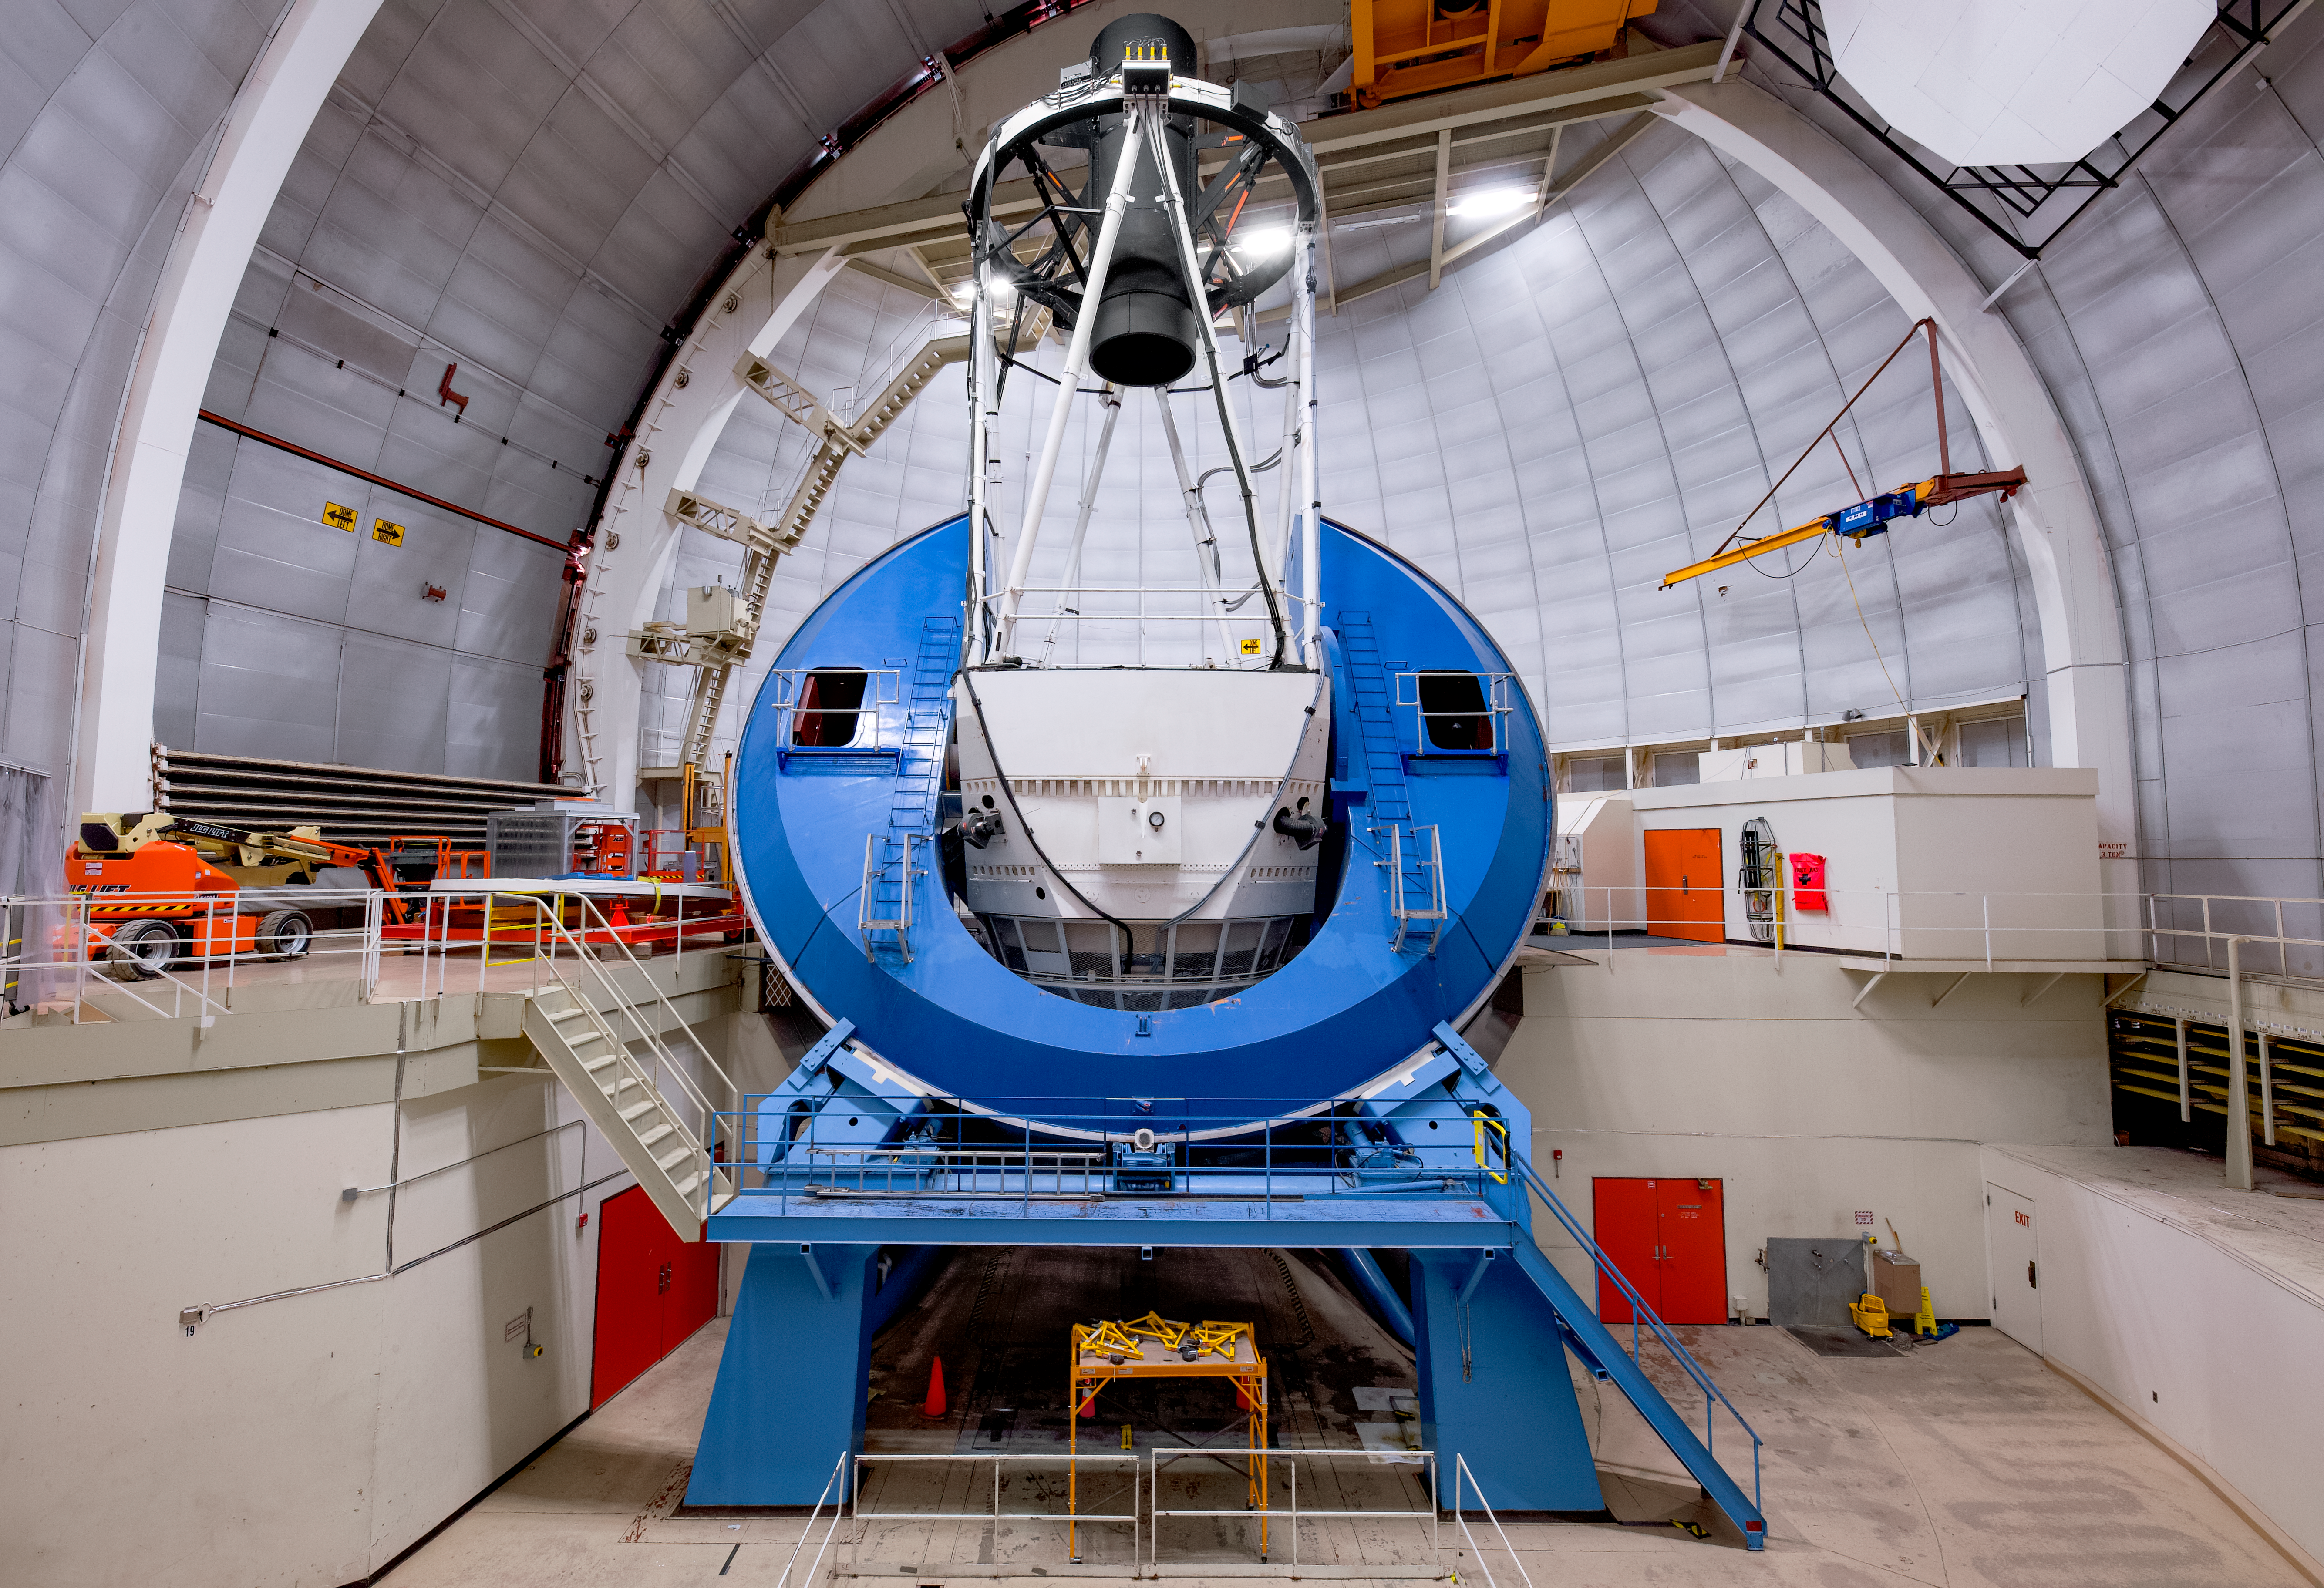

NSF Nicholas U. Mayall 4-meter Telescope Dome Interior

The interior of the NSF Nicholas U. Mayall 4-meter Telescope.

Credit: KPNO/NOIRLab/NSF/AURA